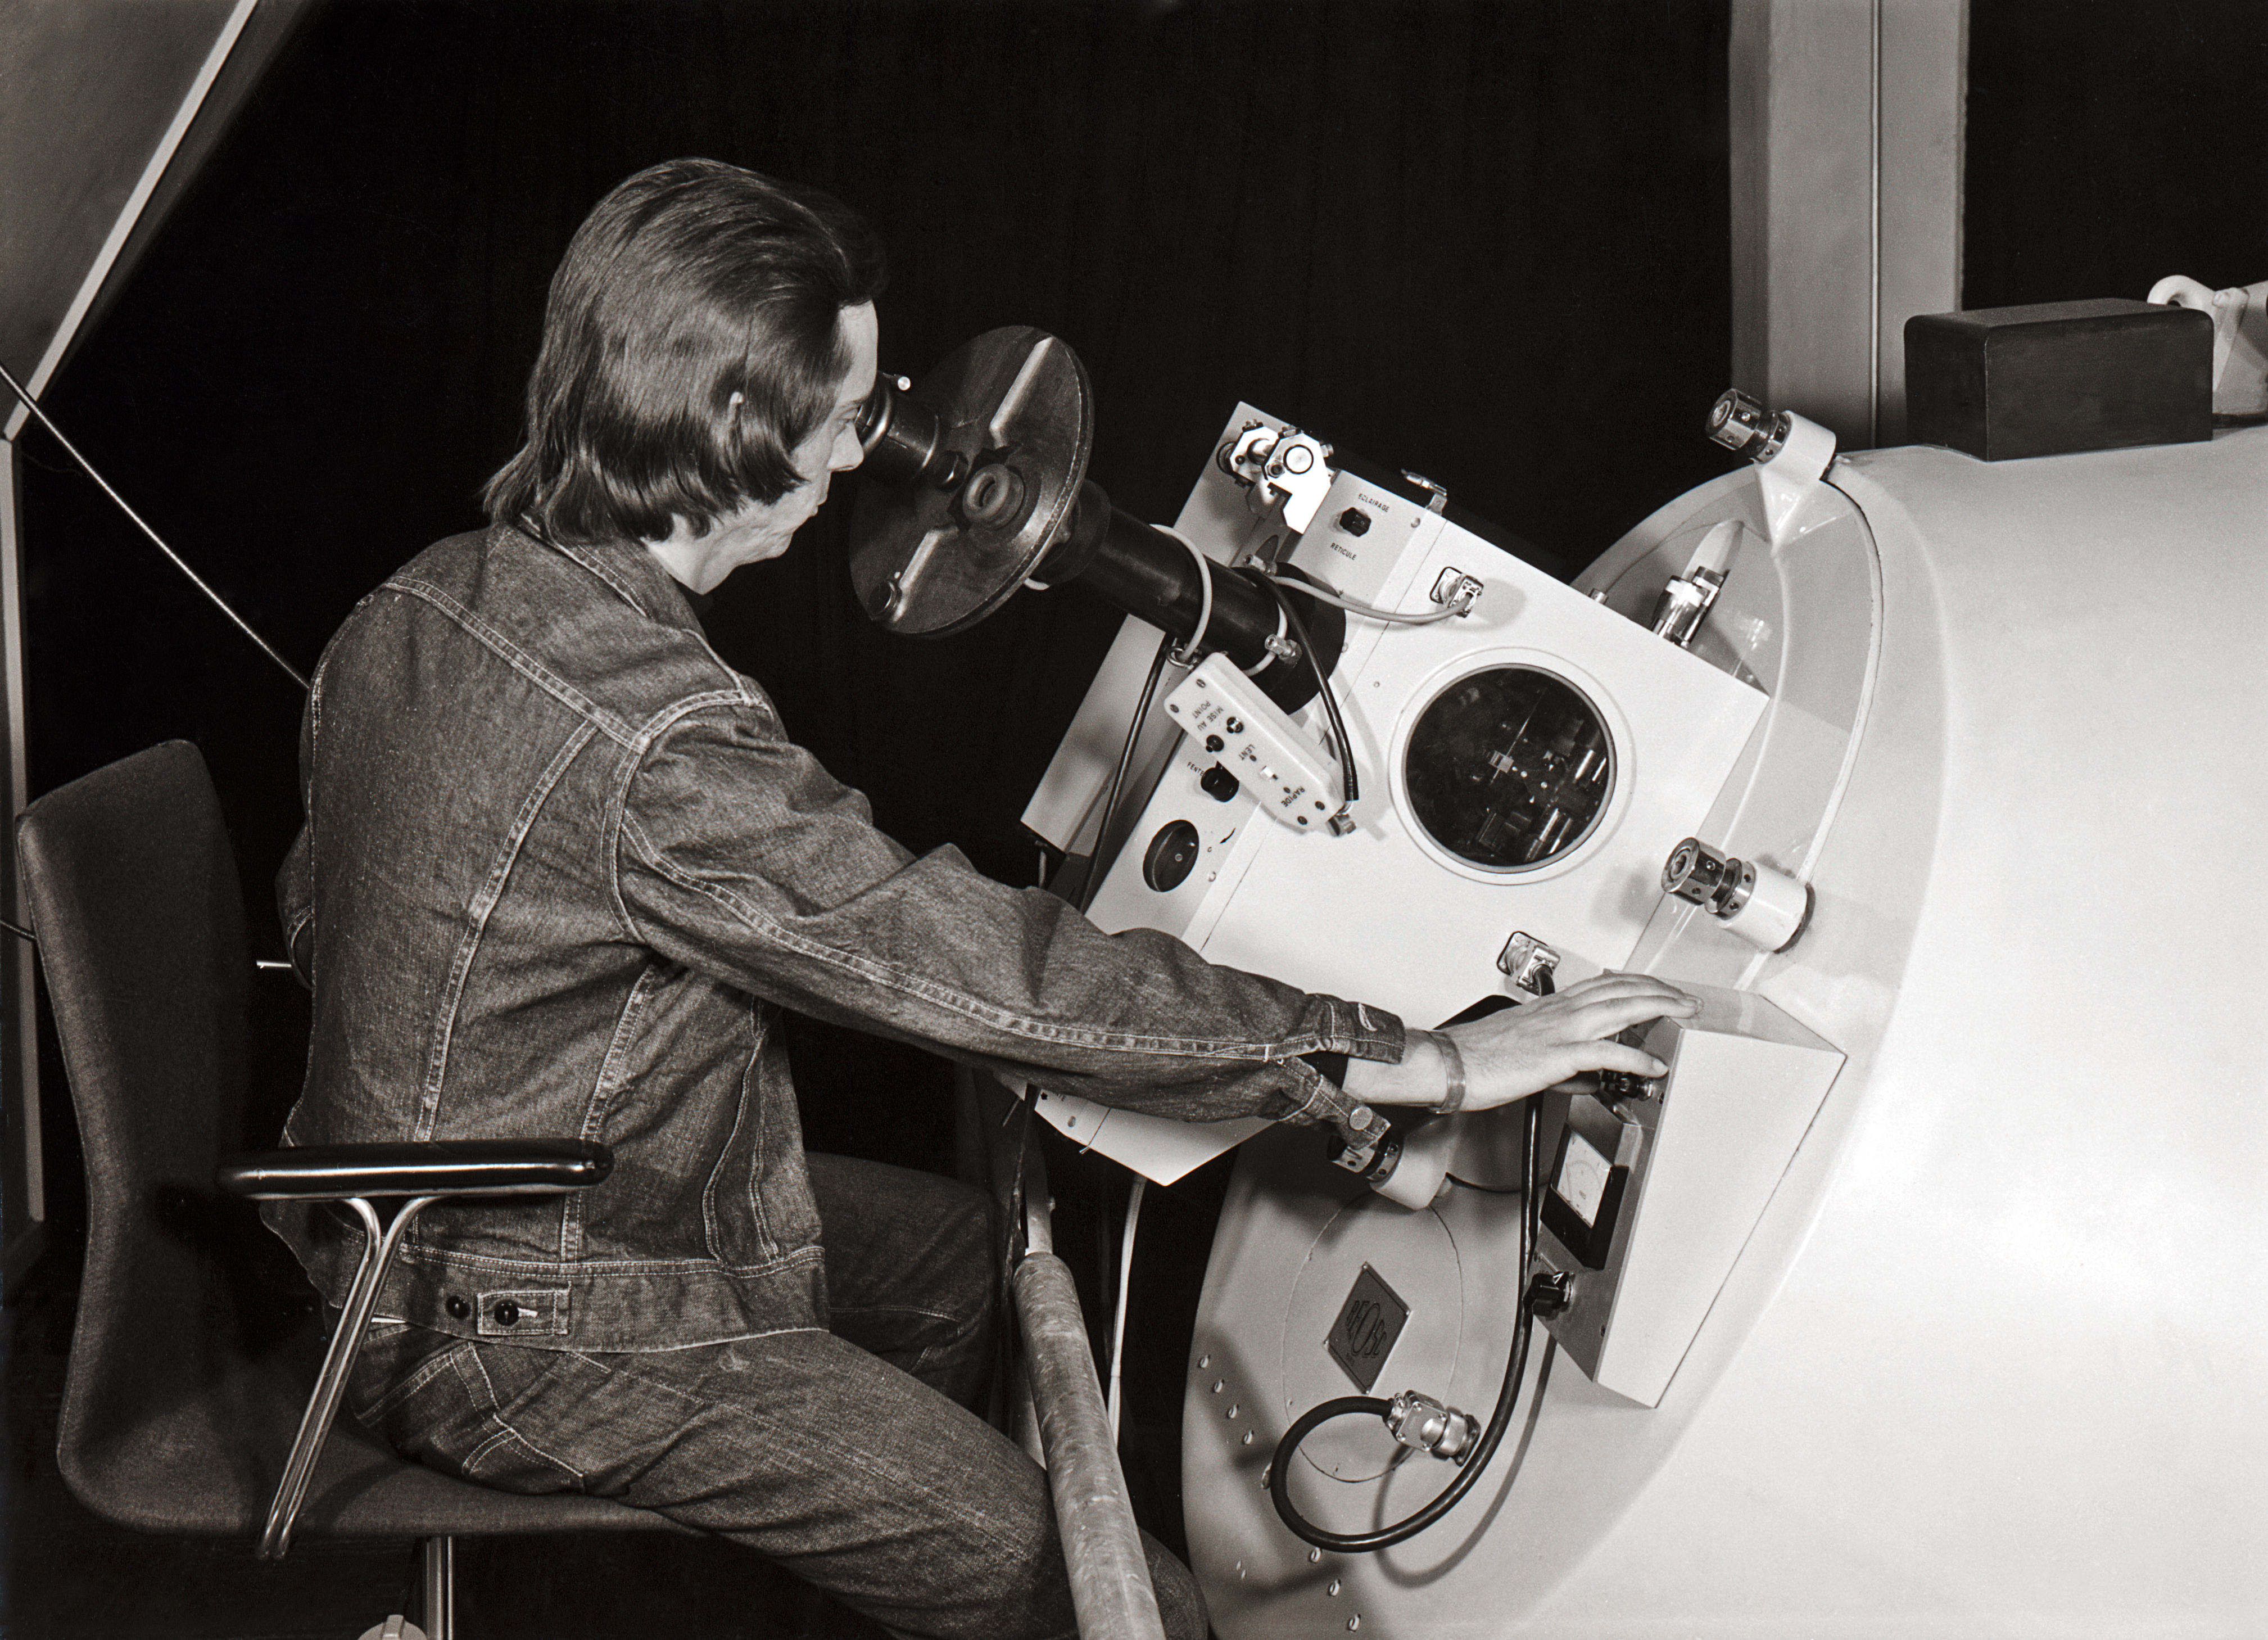

The Coudé Echelle Spectrometer on the ESO 1.52-metre telescope

Observer working at the Coudé Echelle Spectrometer, on the ESO 1.52-metre telescope.

Credit: ESO